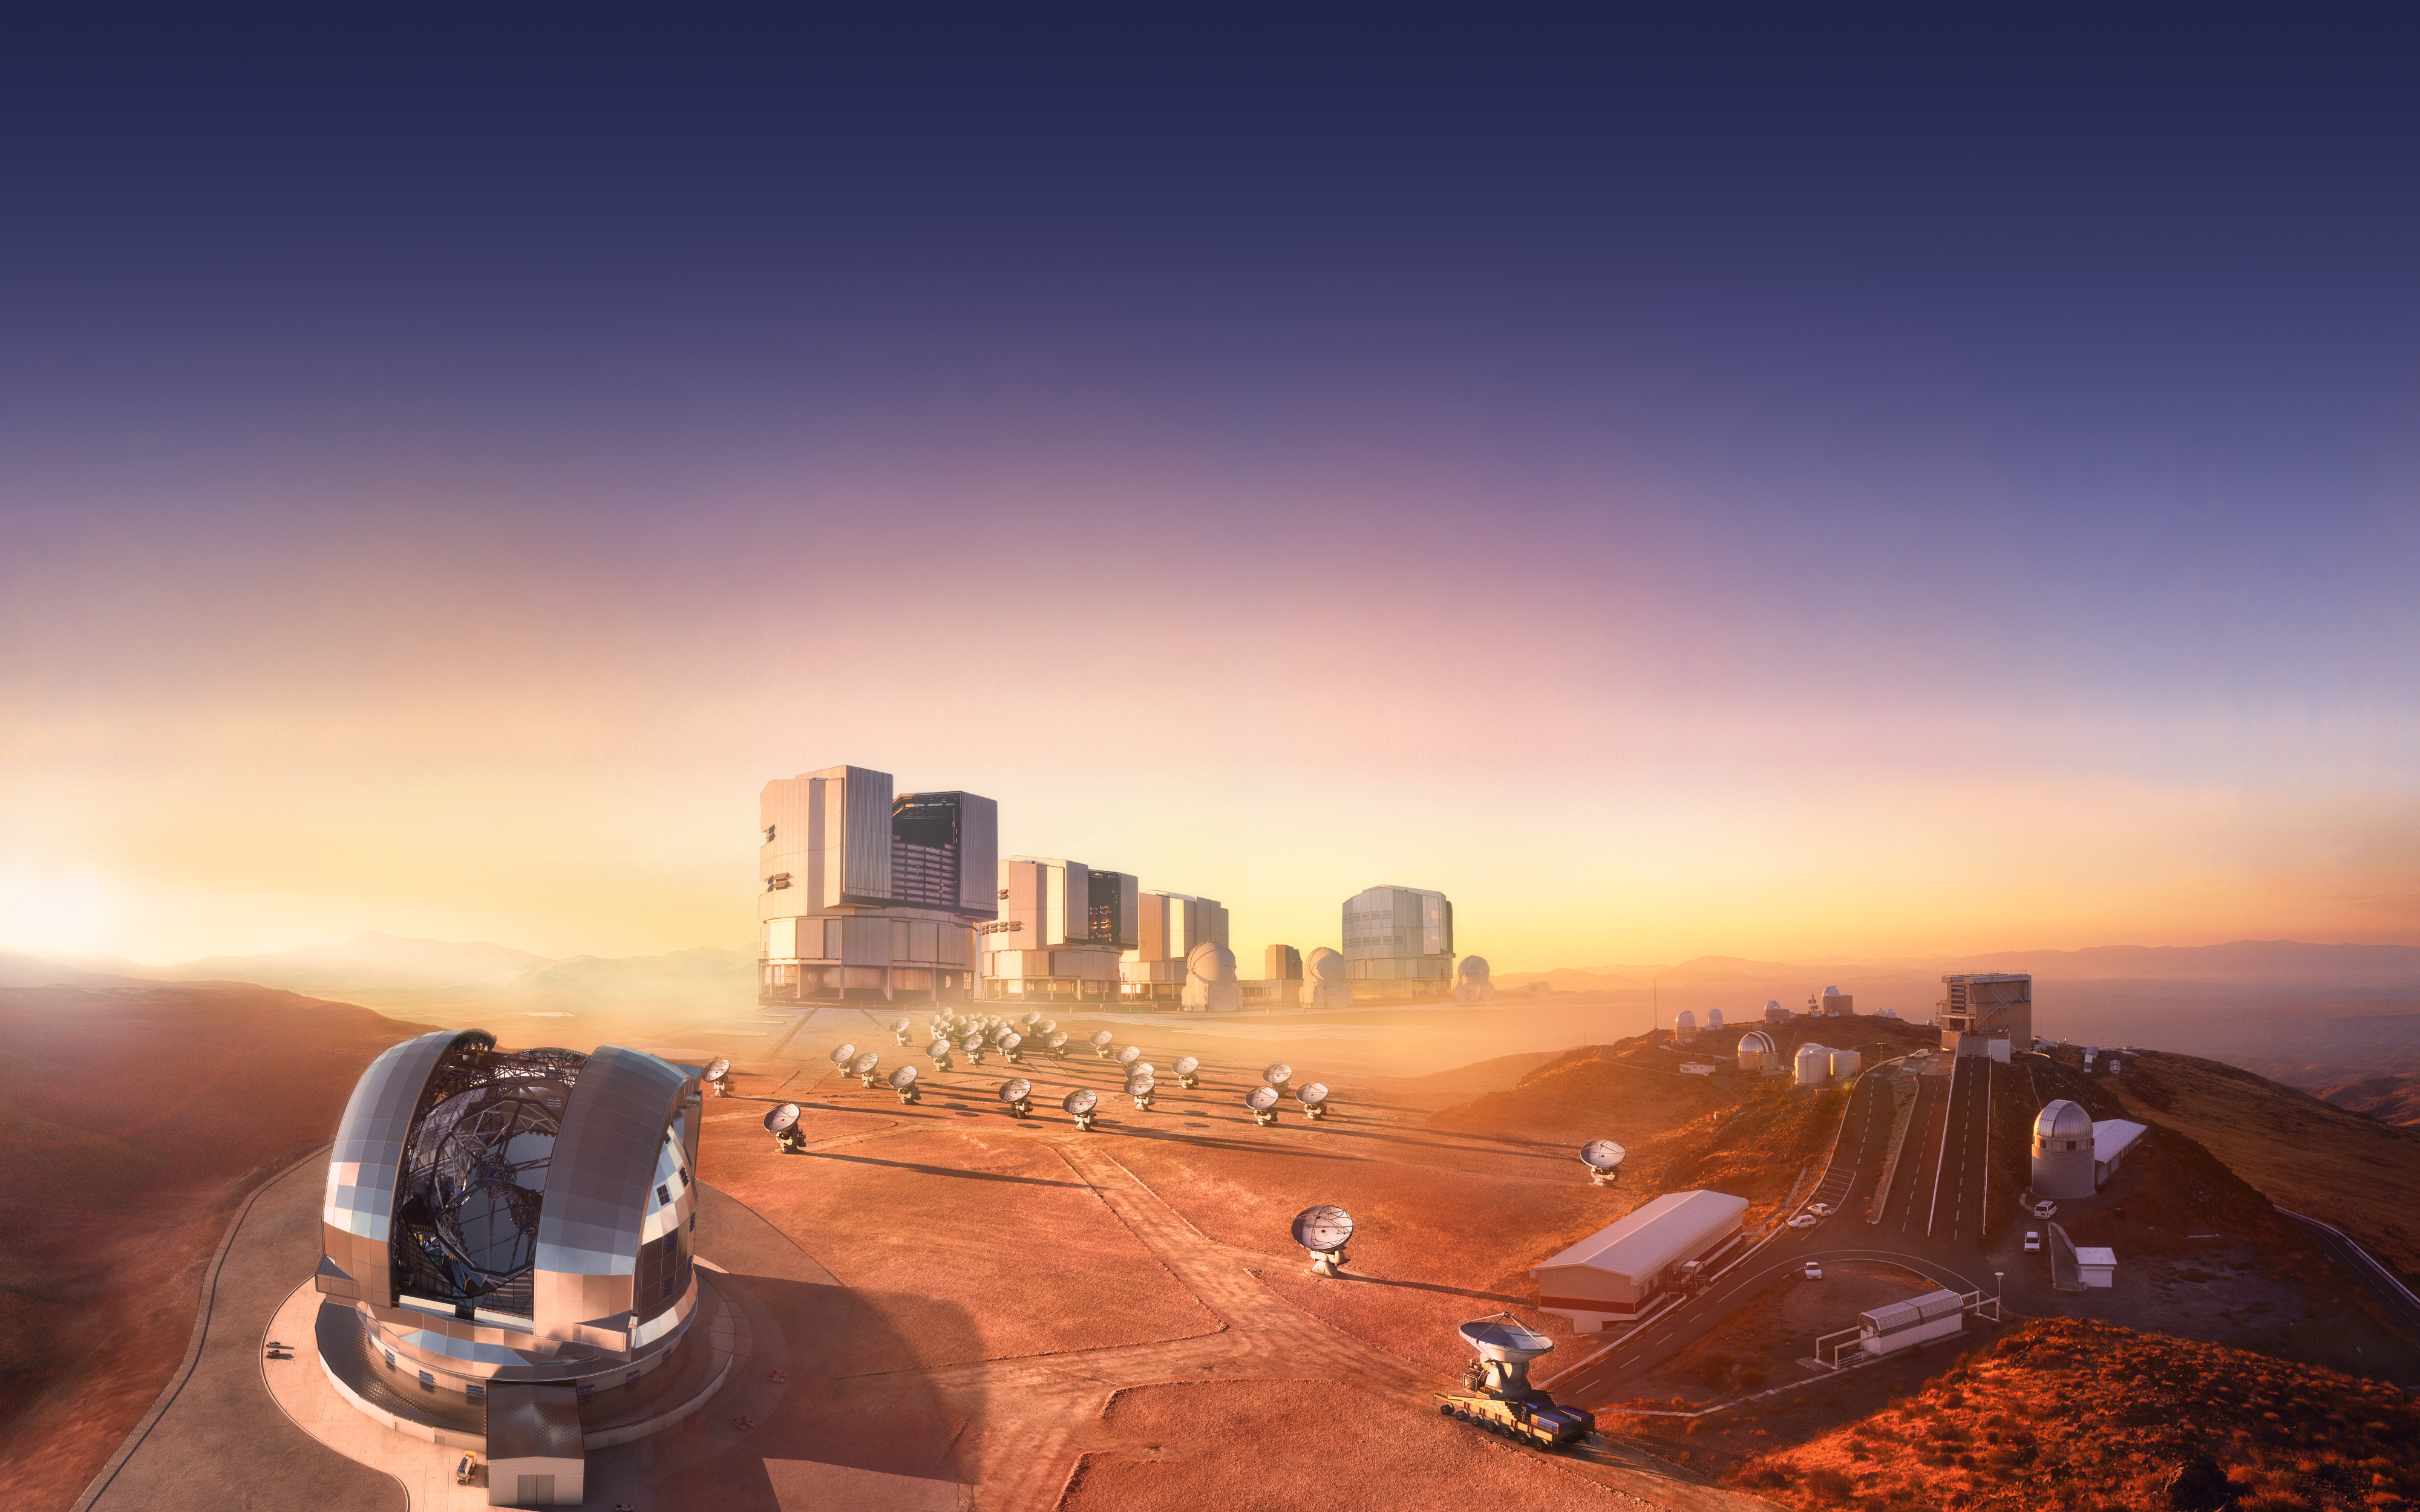

ESO marks 50 years of fruitful collaboration with Chile

2013 marks the 50th anniversary of the start of a very fruitful relationship between ESO and Chile that has allowed both European and Chilean astronomy to push the boundaries of science, technology and culture forward into the future.

On 6 November 1963, the initial agreement between the European Southern Observatory (ESO) and the Government of Chile, the Convenio, was signed, enabling ESO to place its telescopes beneath the exceptionally clear Chilean skies.

This collage shows ESO’s facilities in Chile, merged into a single imaginary landscape.

Credit: ESO/M. Kornmesser